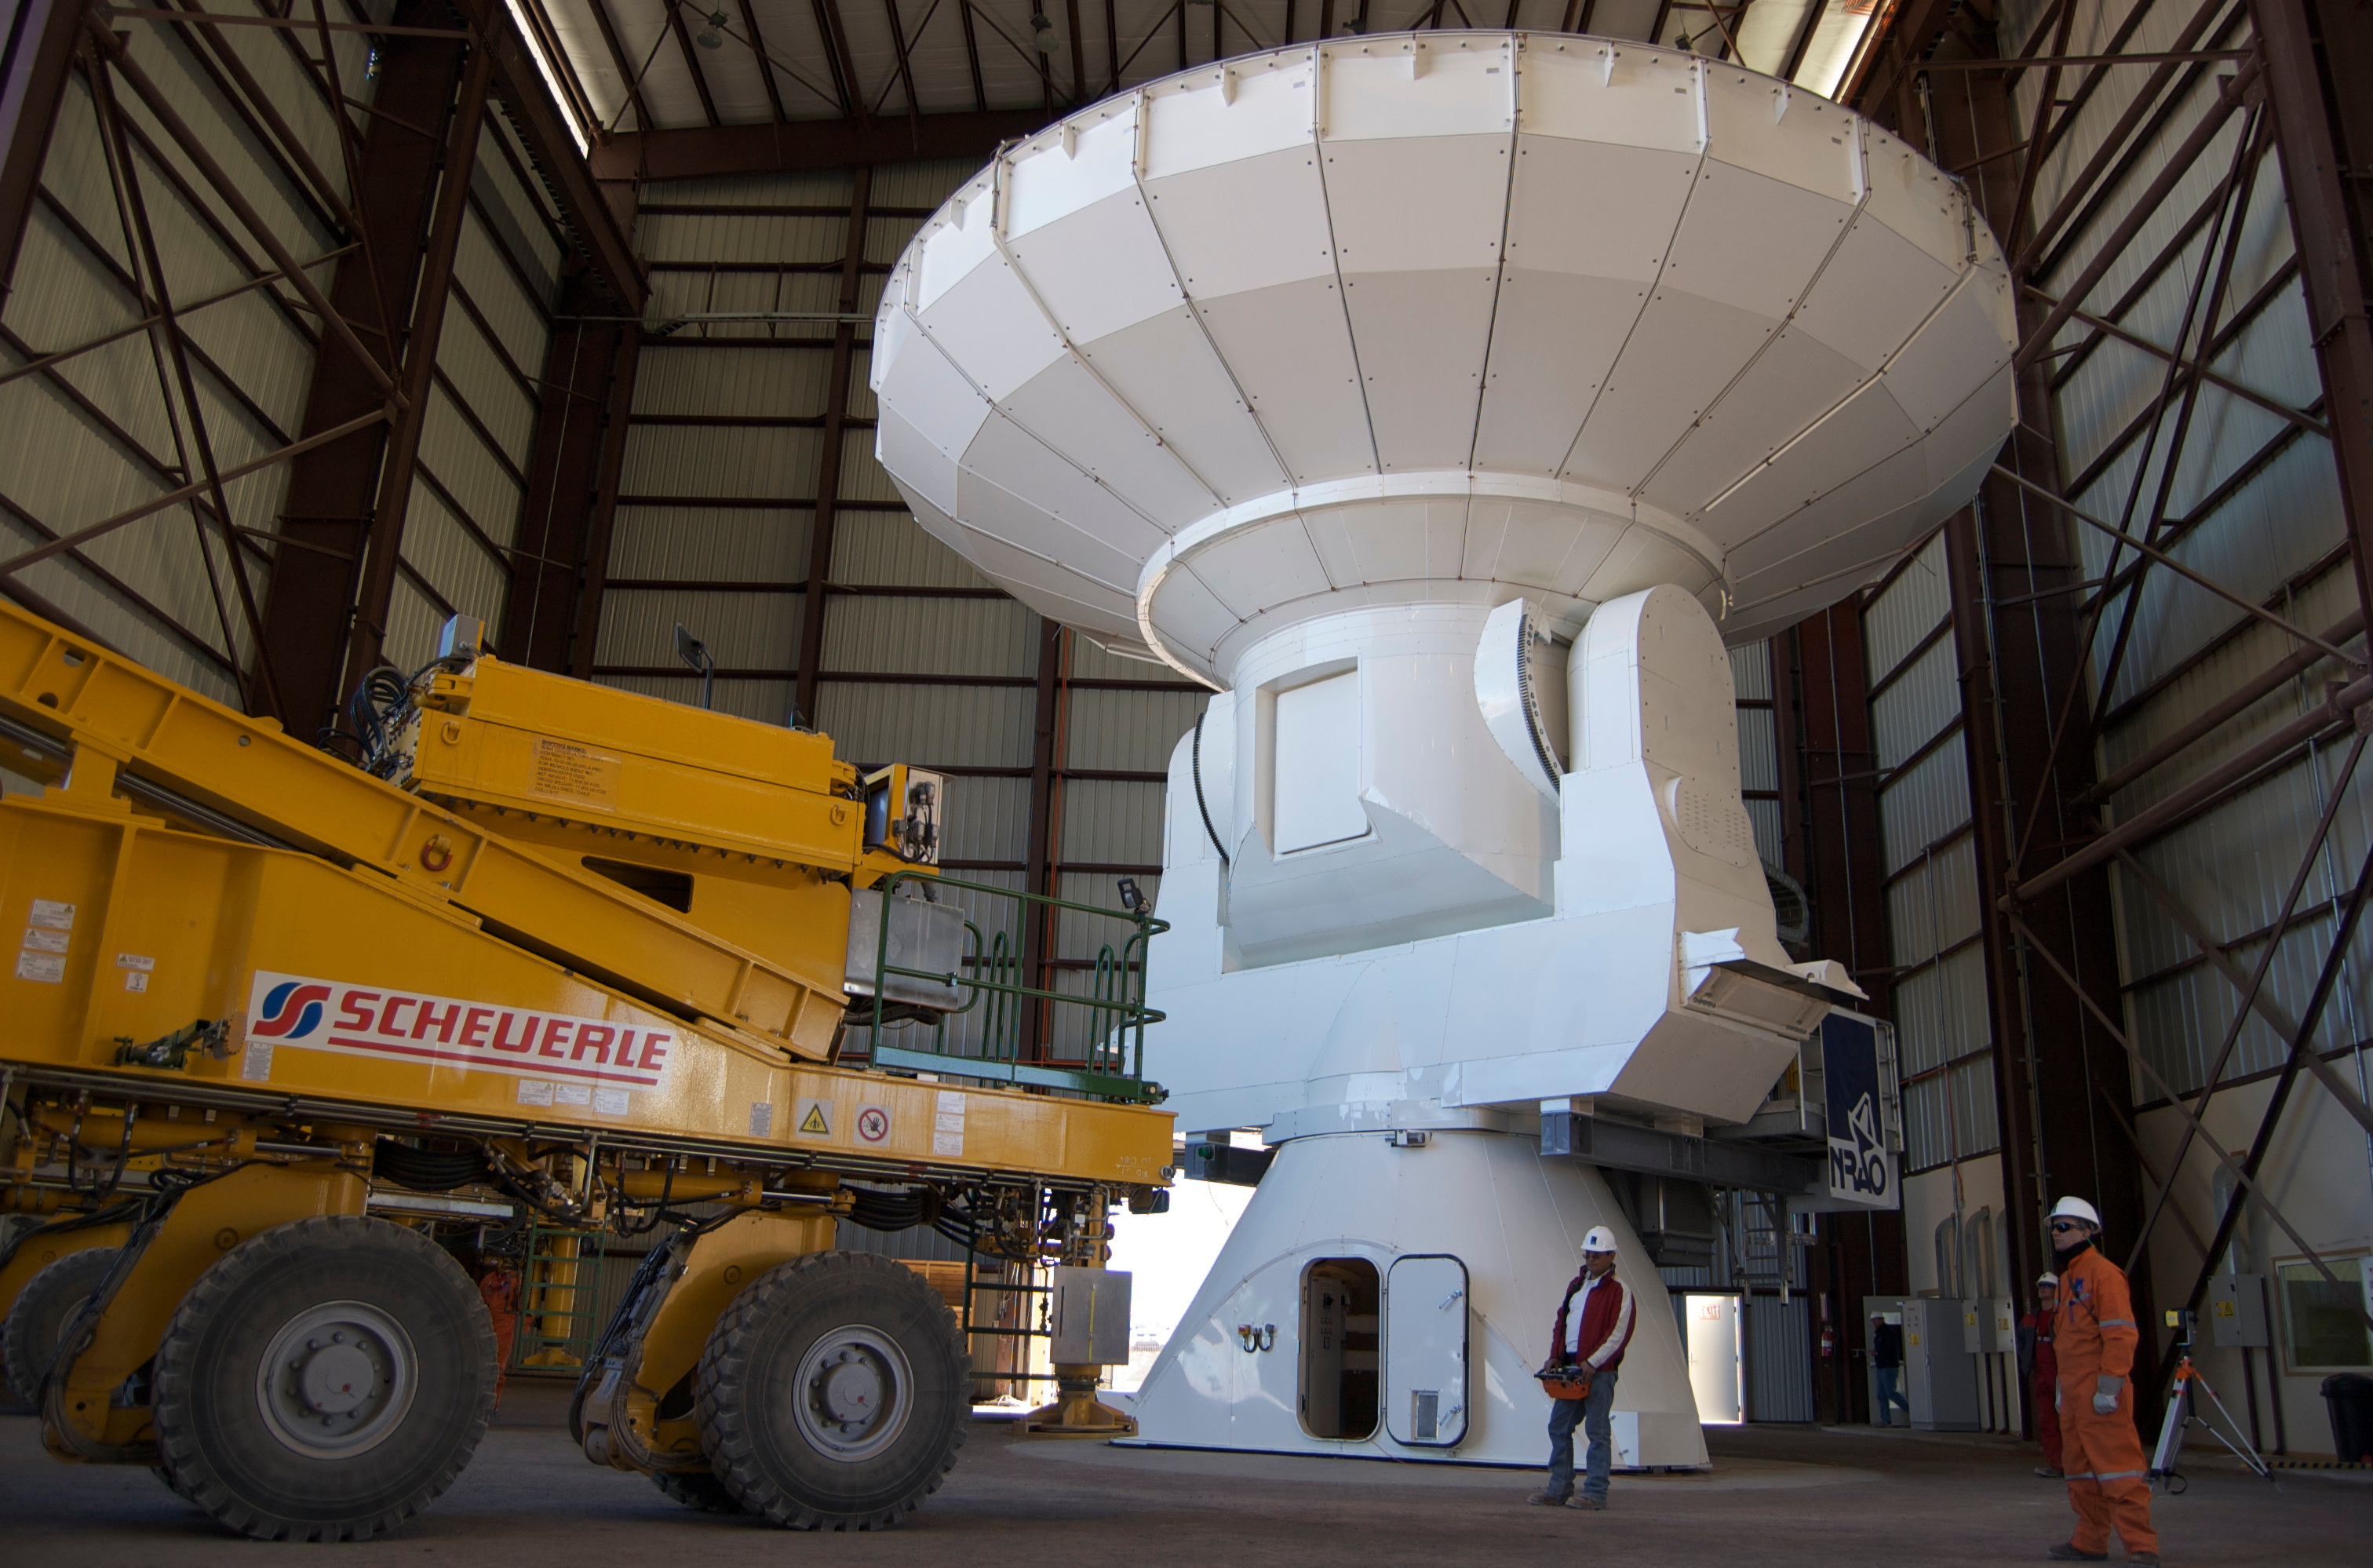

First movement of an ALMA antenna

First movement of an ALMA antenna. It was moved from the VERTEX assembly site to the antenna integration and verification area.

Credit: ALMA (ESO/NAOJ/NRAO)